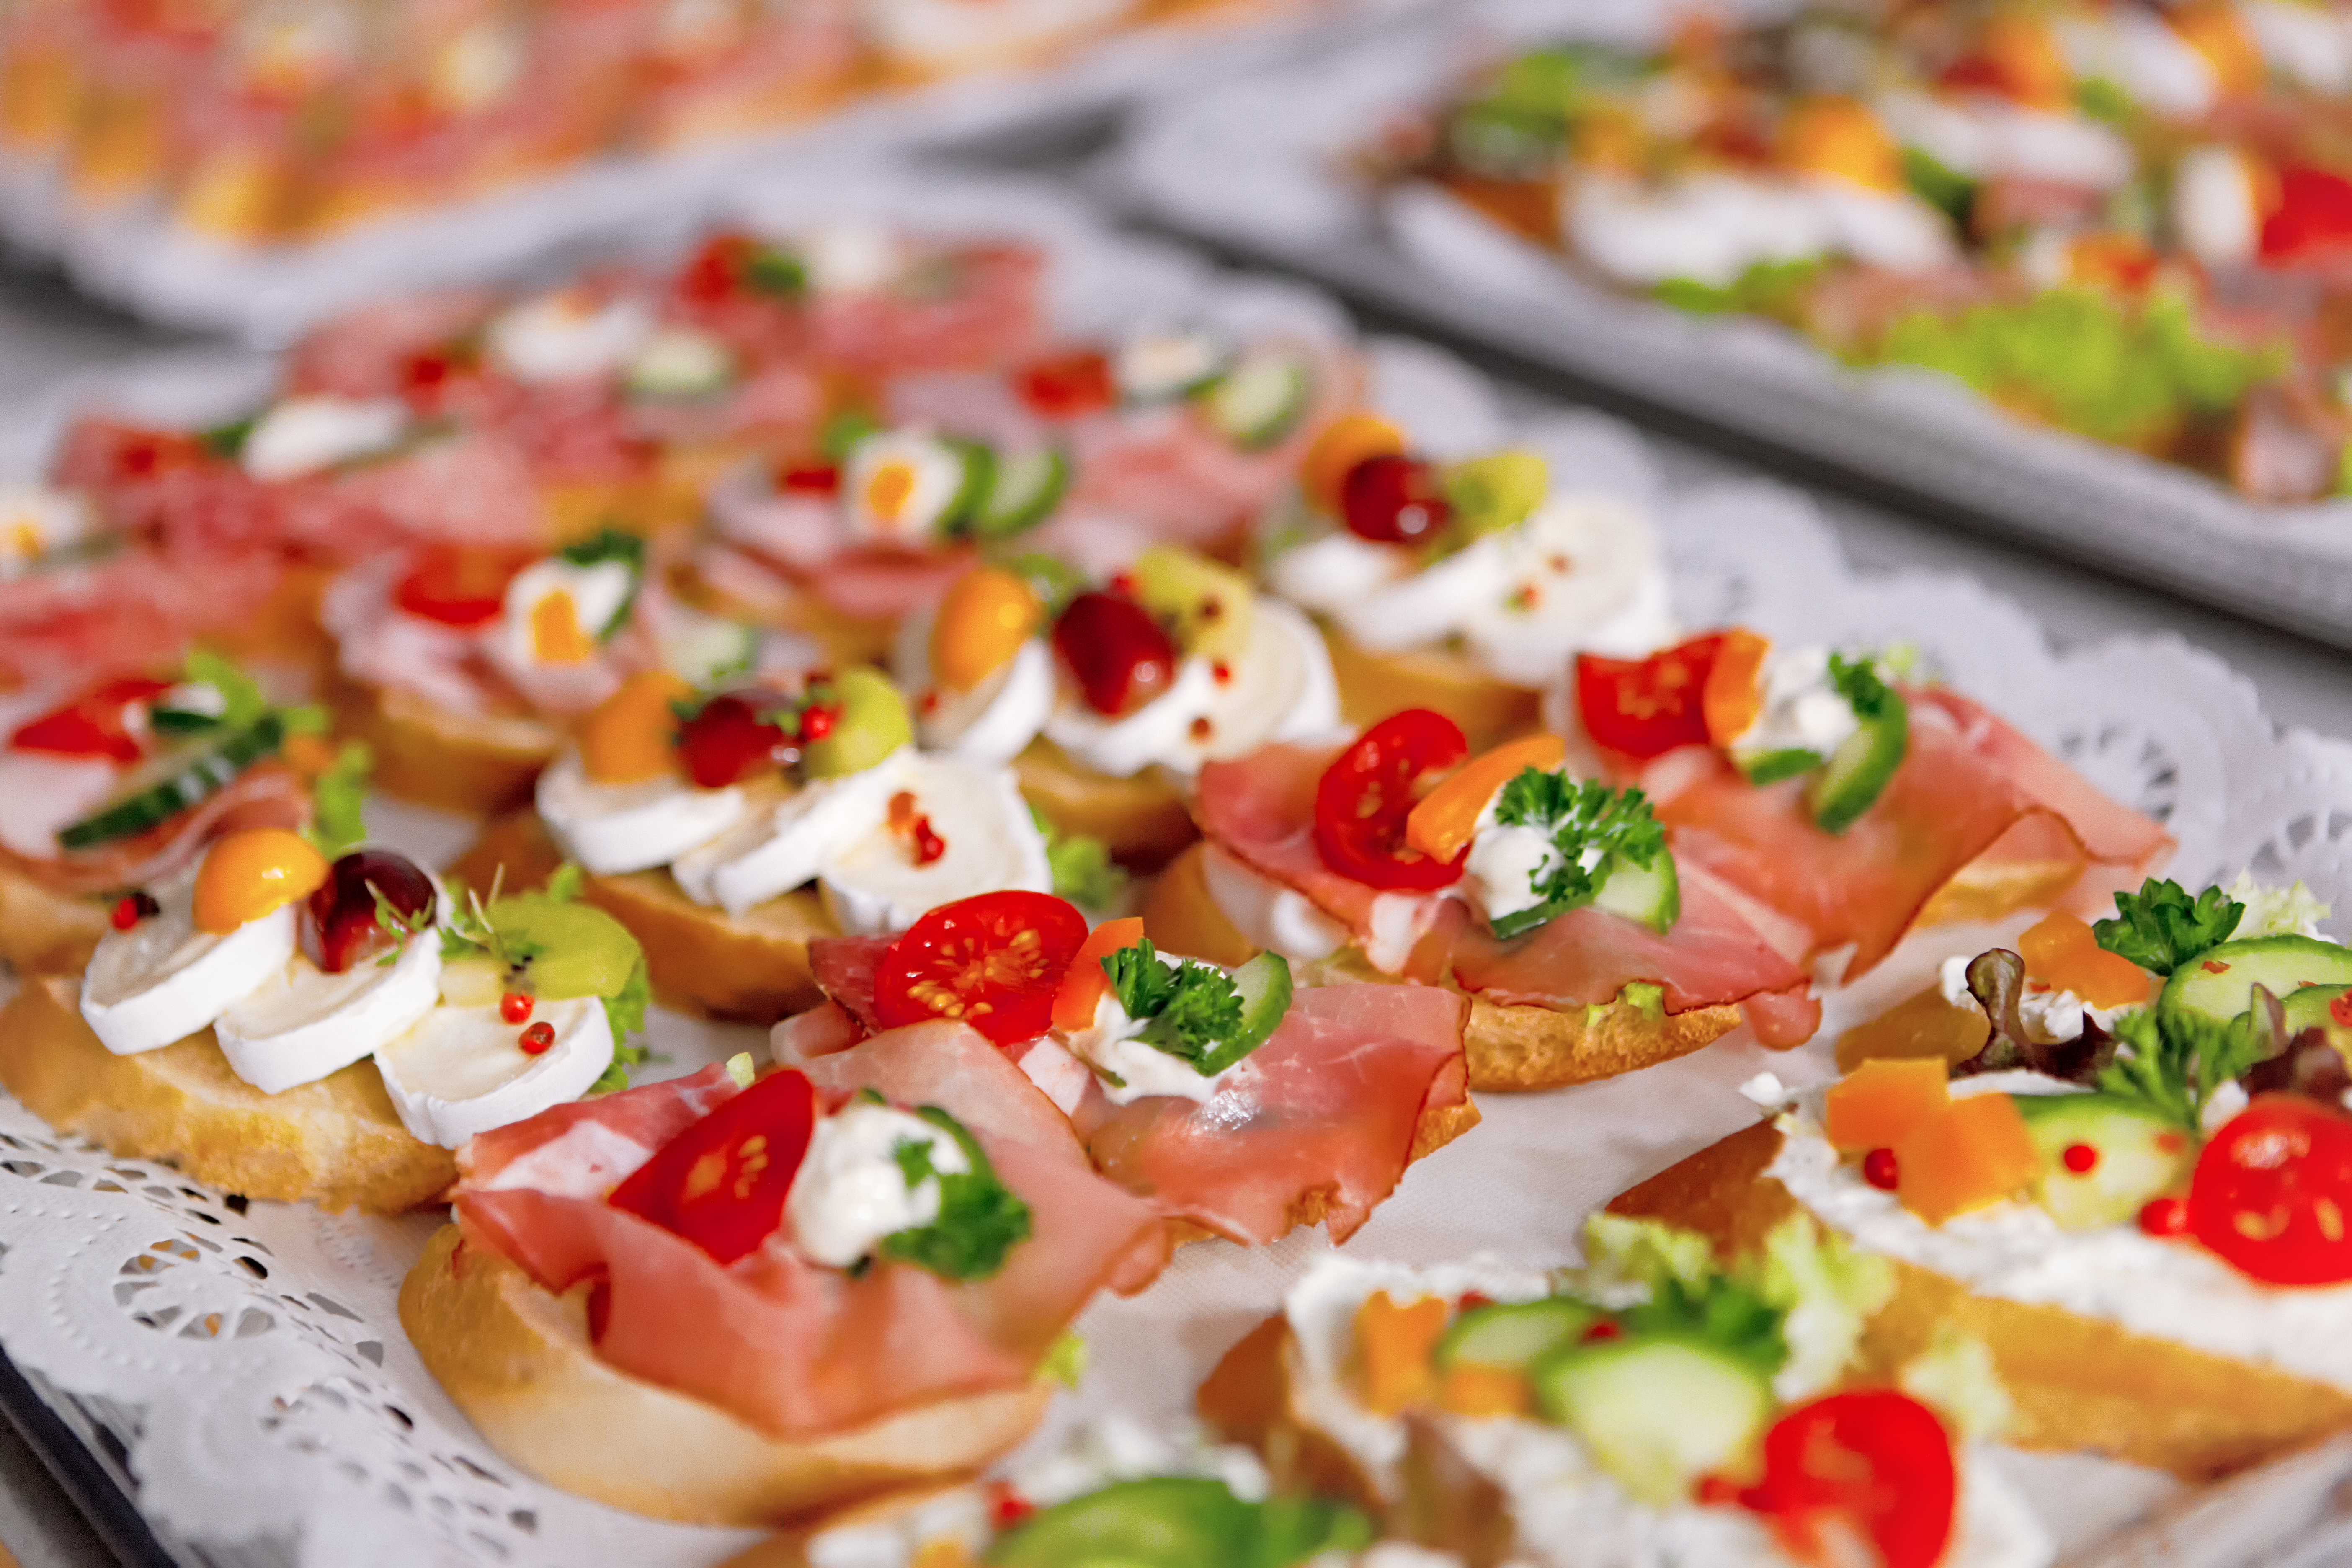

Event in the ESO Supernova

Event in the ESO Supernova.

Credit: ESO